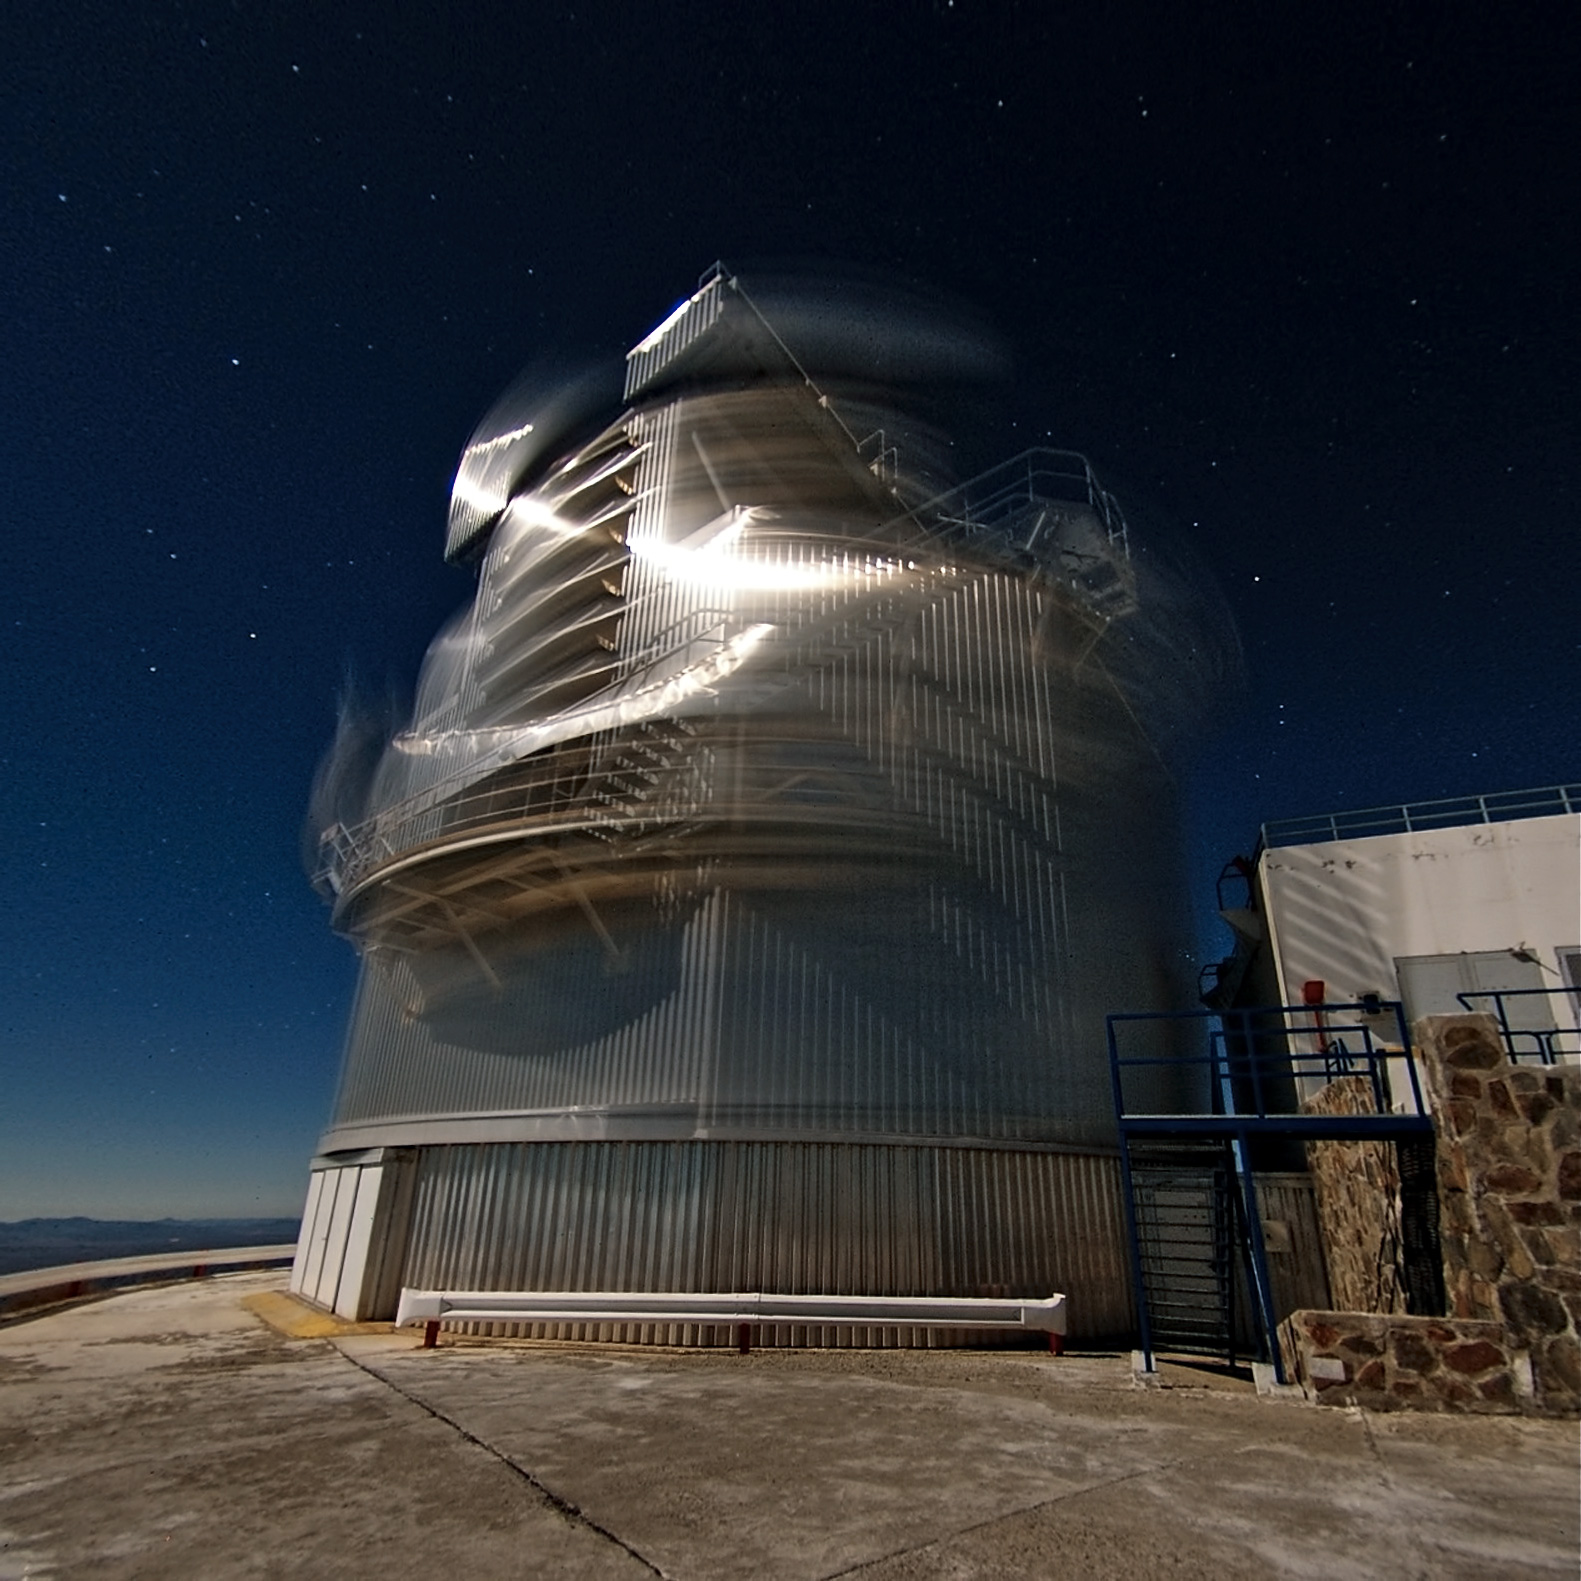

The NTT spinning like a top

This dynamic image shows the New Technology Telescope (NTT) located at ESO’s La Silla Observatory in Chile. The distinctively shaped enclosure of the telescope appears blurred by movement in the picture, as the telescope rotates to point at its desired target. The photo was taken with a 30-second exposure.

One of the first things you notice in this picture is that the telescope building has a peculiar angular shape on the outside, rather than the more common rounded dome design usually seen. Its design features have been much copied, including by ESO’s Very Large Telescope, but they were groundbreaking when the telescope was inaugurated in 1989.

The NTT’s revolutionary design targets optimal image quality, for instance, through carefully controlled ventilation, which optimises airflow across the NTT, minimising the blurring caused by air turbulence inside. Just visible in the blur of this image are the large flaps that form a key part of this system.

Another feature that was advanced at the time of its construction is the NTT’s mirror. While, at 3.58 metres in diameter, it was never considered particularly large, its design was highly innovative. The mirror is flexible, and can be adjusted in real time to maintain a perfect shape, so no flexing or sagging can harm the image quality. ESO and the NTT were pioneers in using this technology, called active optics, and it is now a standard feature of modern telescopes.

Currently, the NTT has two different instruments that astronomers can use to conduct their observations: SOFI (short for the Son of ISAAC, a VLT instrument), which is an infrared spectrograph and imaging camera, and EFOSC2, a spectrograph and camera designed to detect faint objects.

The La Silla Observatory is located in the southern part of the Atacama Desert, 600 kilometres north of Santiago de Chile and at an altitude of 2400 metres.

The image was taken by Malte Tewes, an astronomer at the Ecole Polytechnique Fédérale de Lausanne, Switzerland.

Malte submitted this photograph to the Your ESO Pictures Flickr group. The Flickr group is regularly reviewed and the best photos are selected to be featured in our popular Picture of the Week series, or in our gallery.

Credit: ESO/M. Tewes